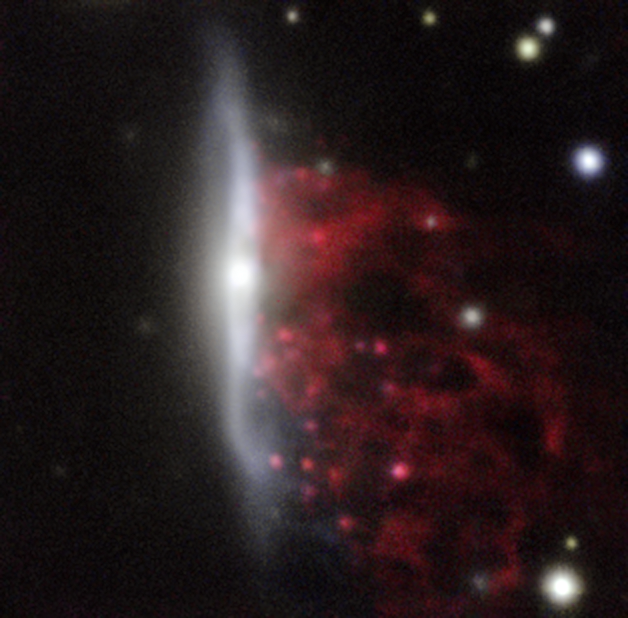

Example of a jellyfish galaxy

Observations of “Jellyfish galaxies” with ESO’s Very Large Telescope have revealed a previously unknown way to fuel supermassive black holes. It seems the mechanism that produces the tentacles of gas and newborn stars that give these galaxies their nickname also makes it possible for the gas to reach the central regions of the galaxies, feeding the black hole that lurks in each of them and causing it to shine brilliantly.

This picture of one of the galaxies, nicknamed JW100, from the MUSE instrument on ESO’s Very Large Telescope in Chile, shows clearly how material is streaming out of the galaxy in long tendrils. Red shows the glow from ionised hydrogen gas and the whiter regions are where most of the stars in the galaxy are located.

Credit: ESO/GASP collaboration